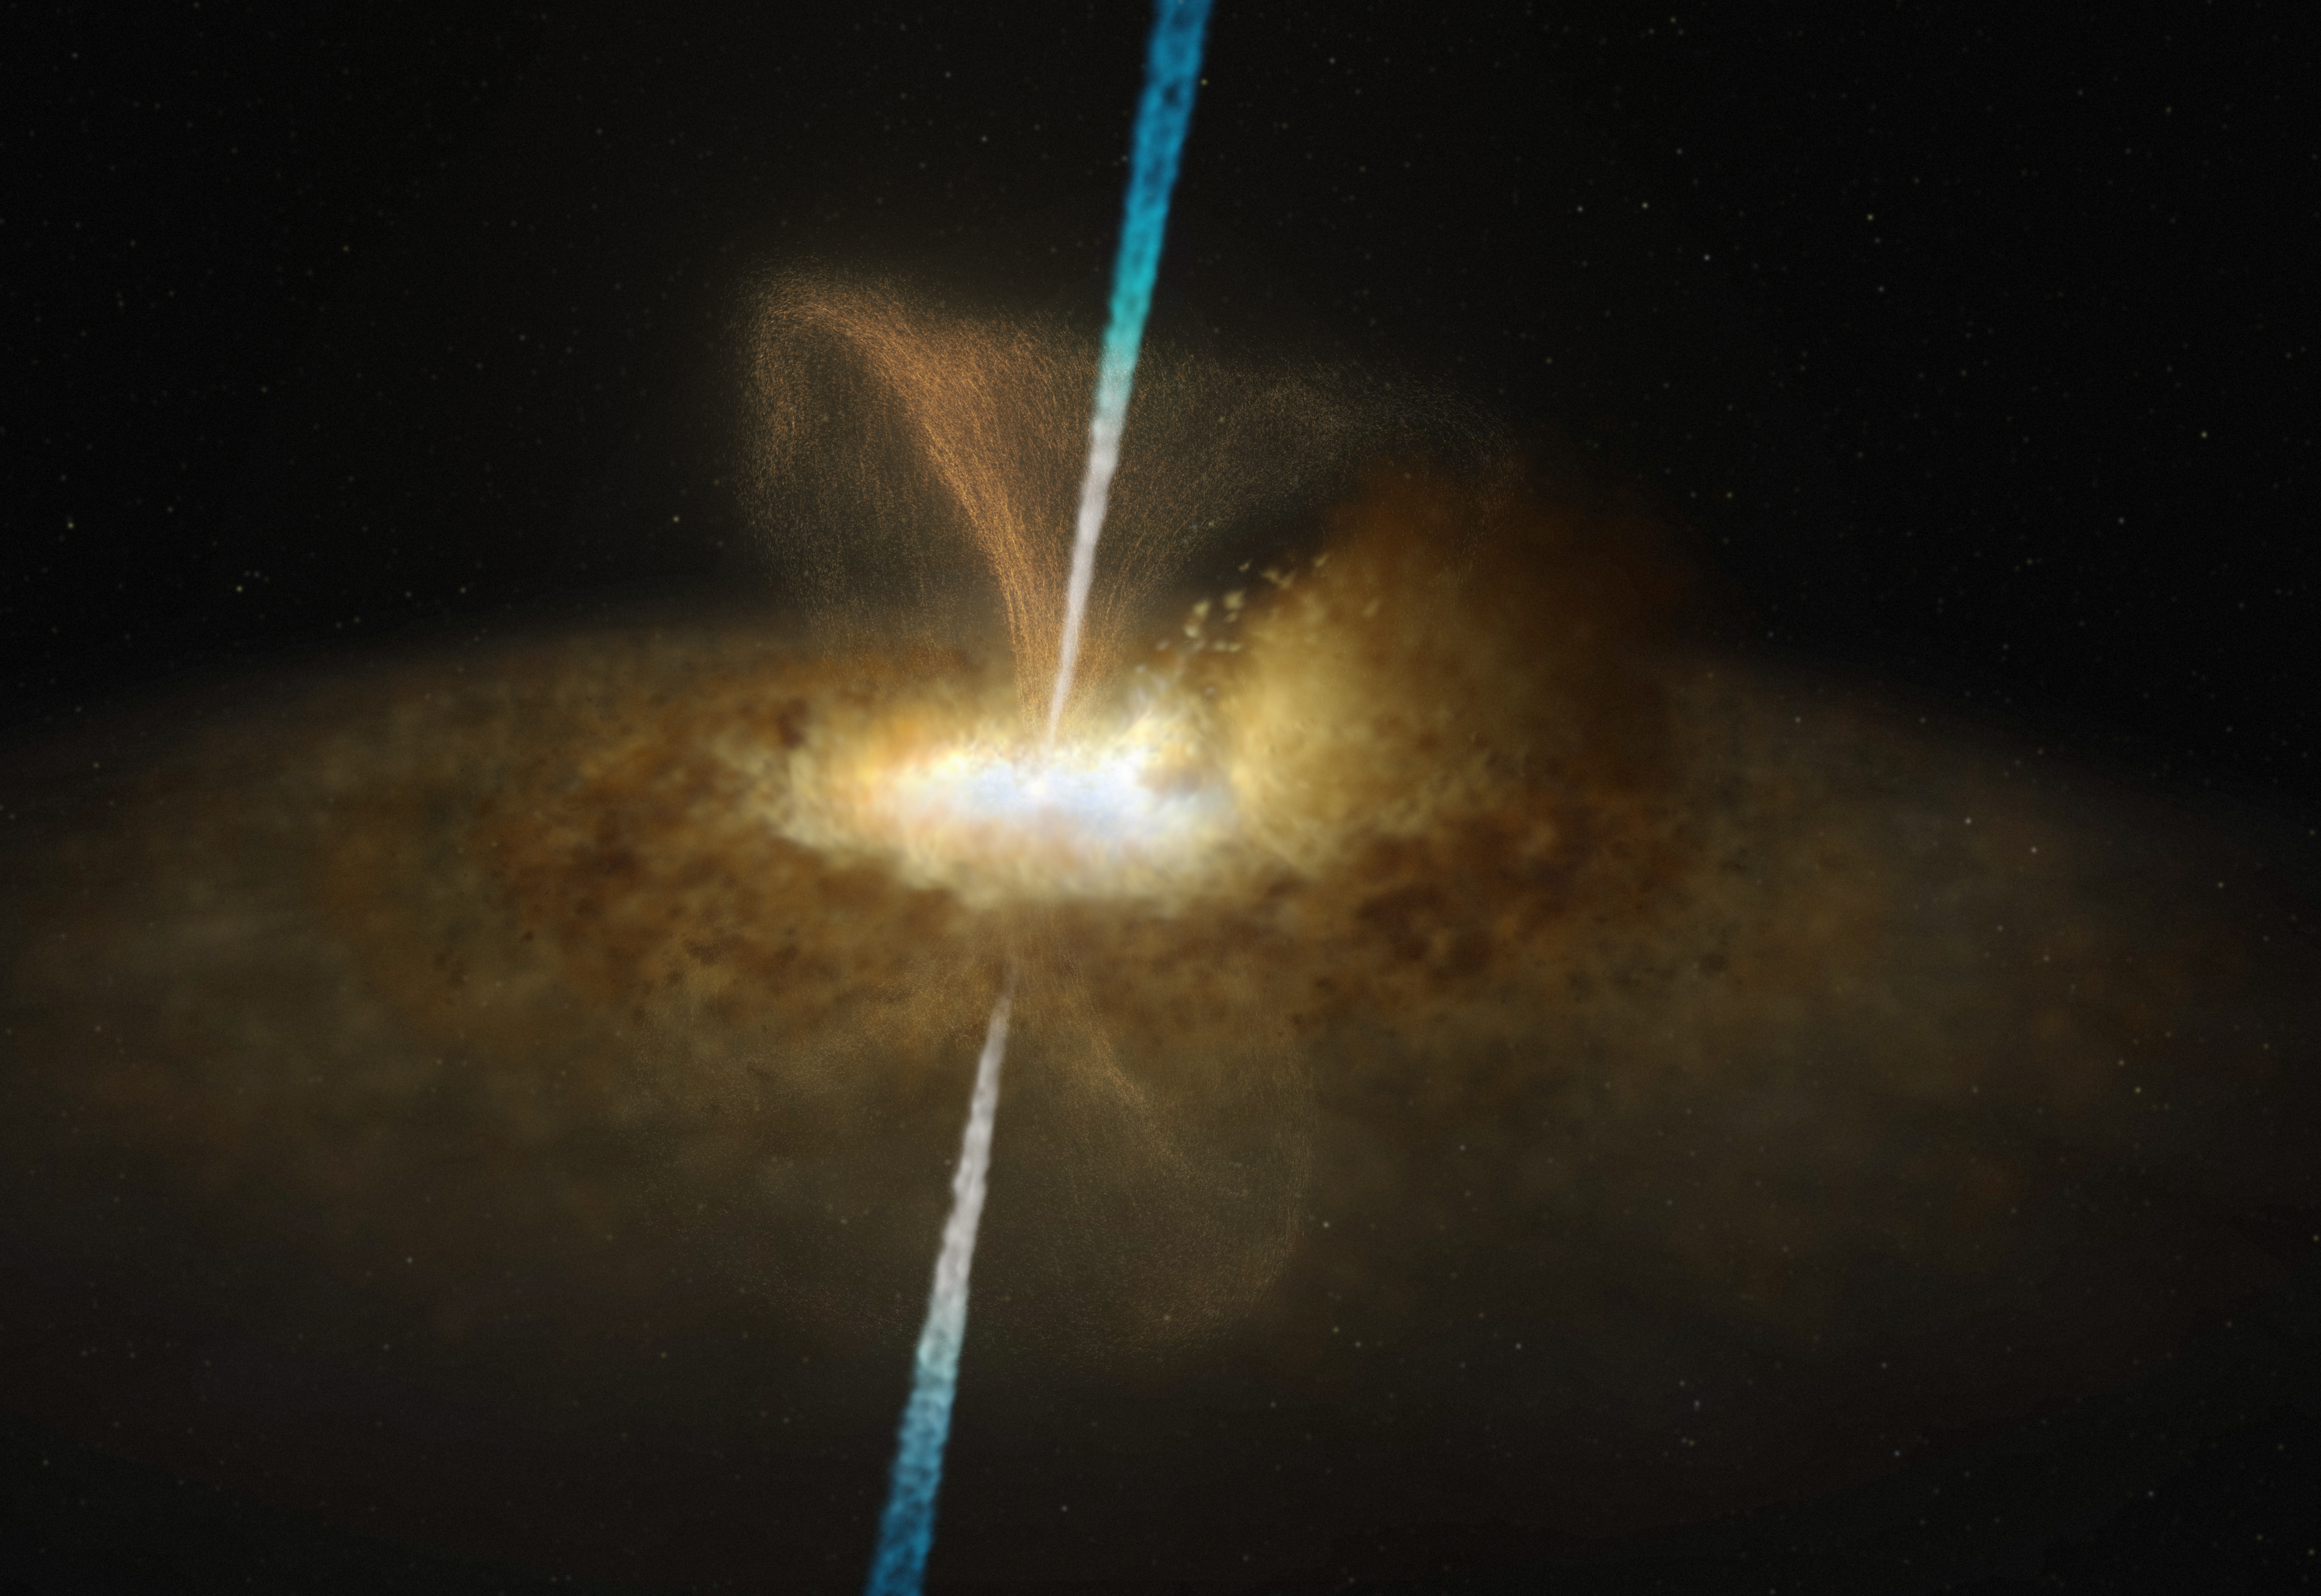

Artist’s impression of the active galactic nucleus of Messier 77

This illustration shows what the core of Messier 77 might look like. As other active galactic nuclei, the central region of Messier 77 is powered by a black hole that is surrounded by a thin accretion disc, which itself is surrounded by a thick ring or torus of gas and dust. In the case of Messier 77, this thick ring completely obscures our view of the supermassive black hole.

This active galactic nucleus is also believed to have jets, as well as dusty winds, that flow out of the region around the black hole perpendicularly to the accretion disc around it.

Credit: ESO/M. Kornmesser and L. Calçada